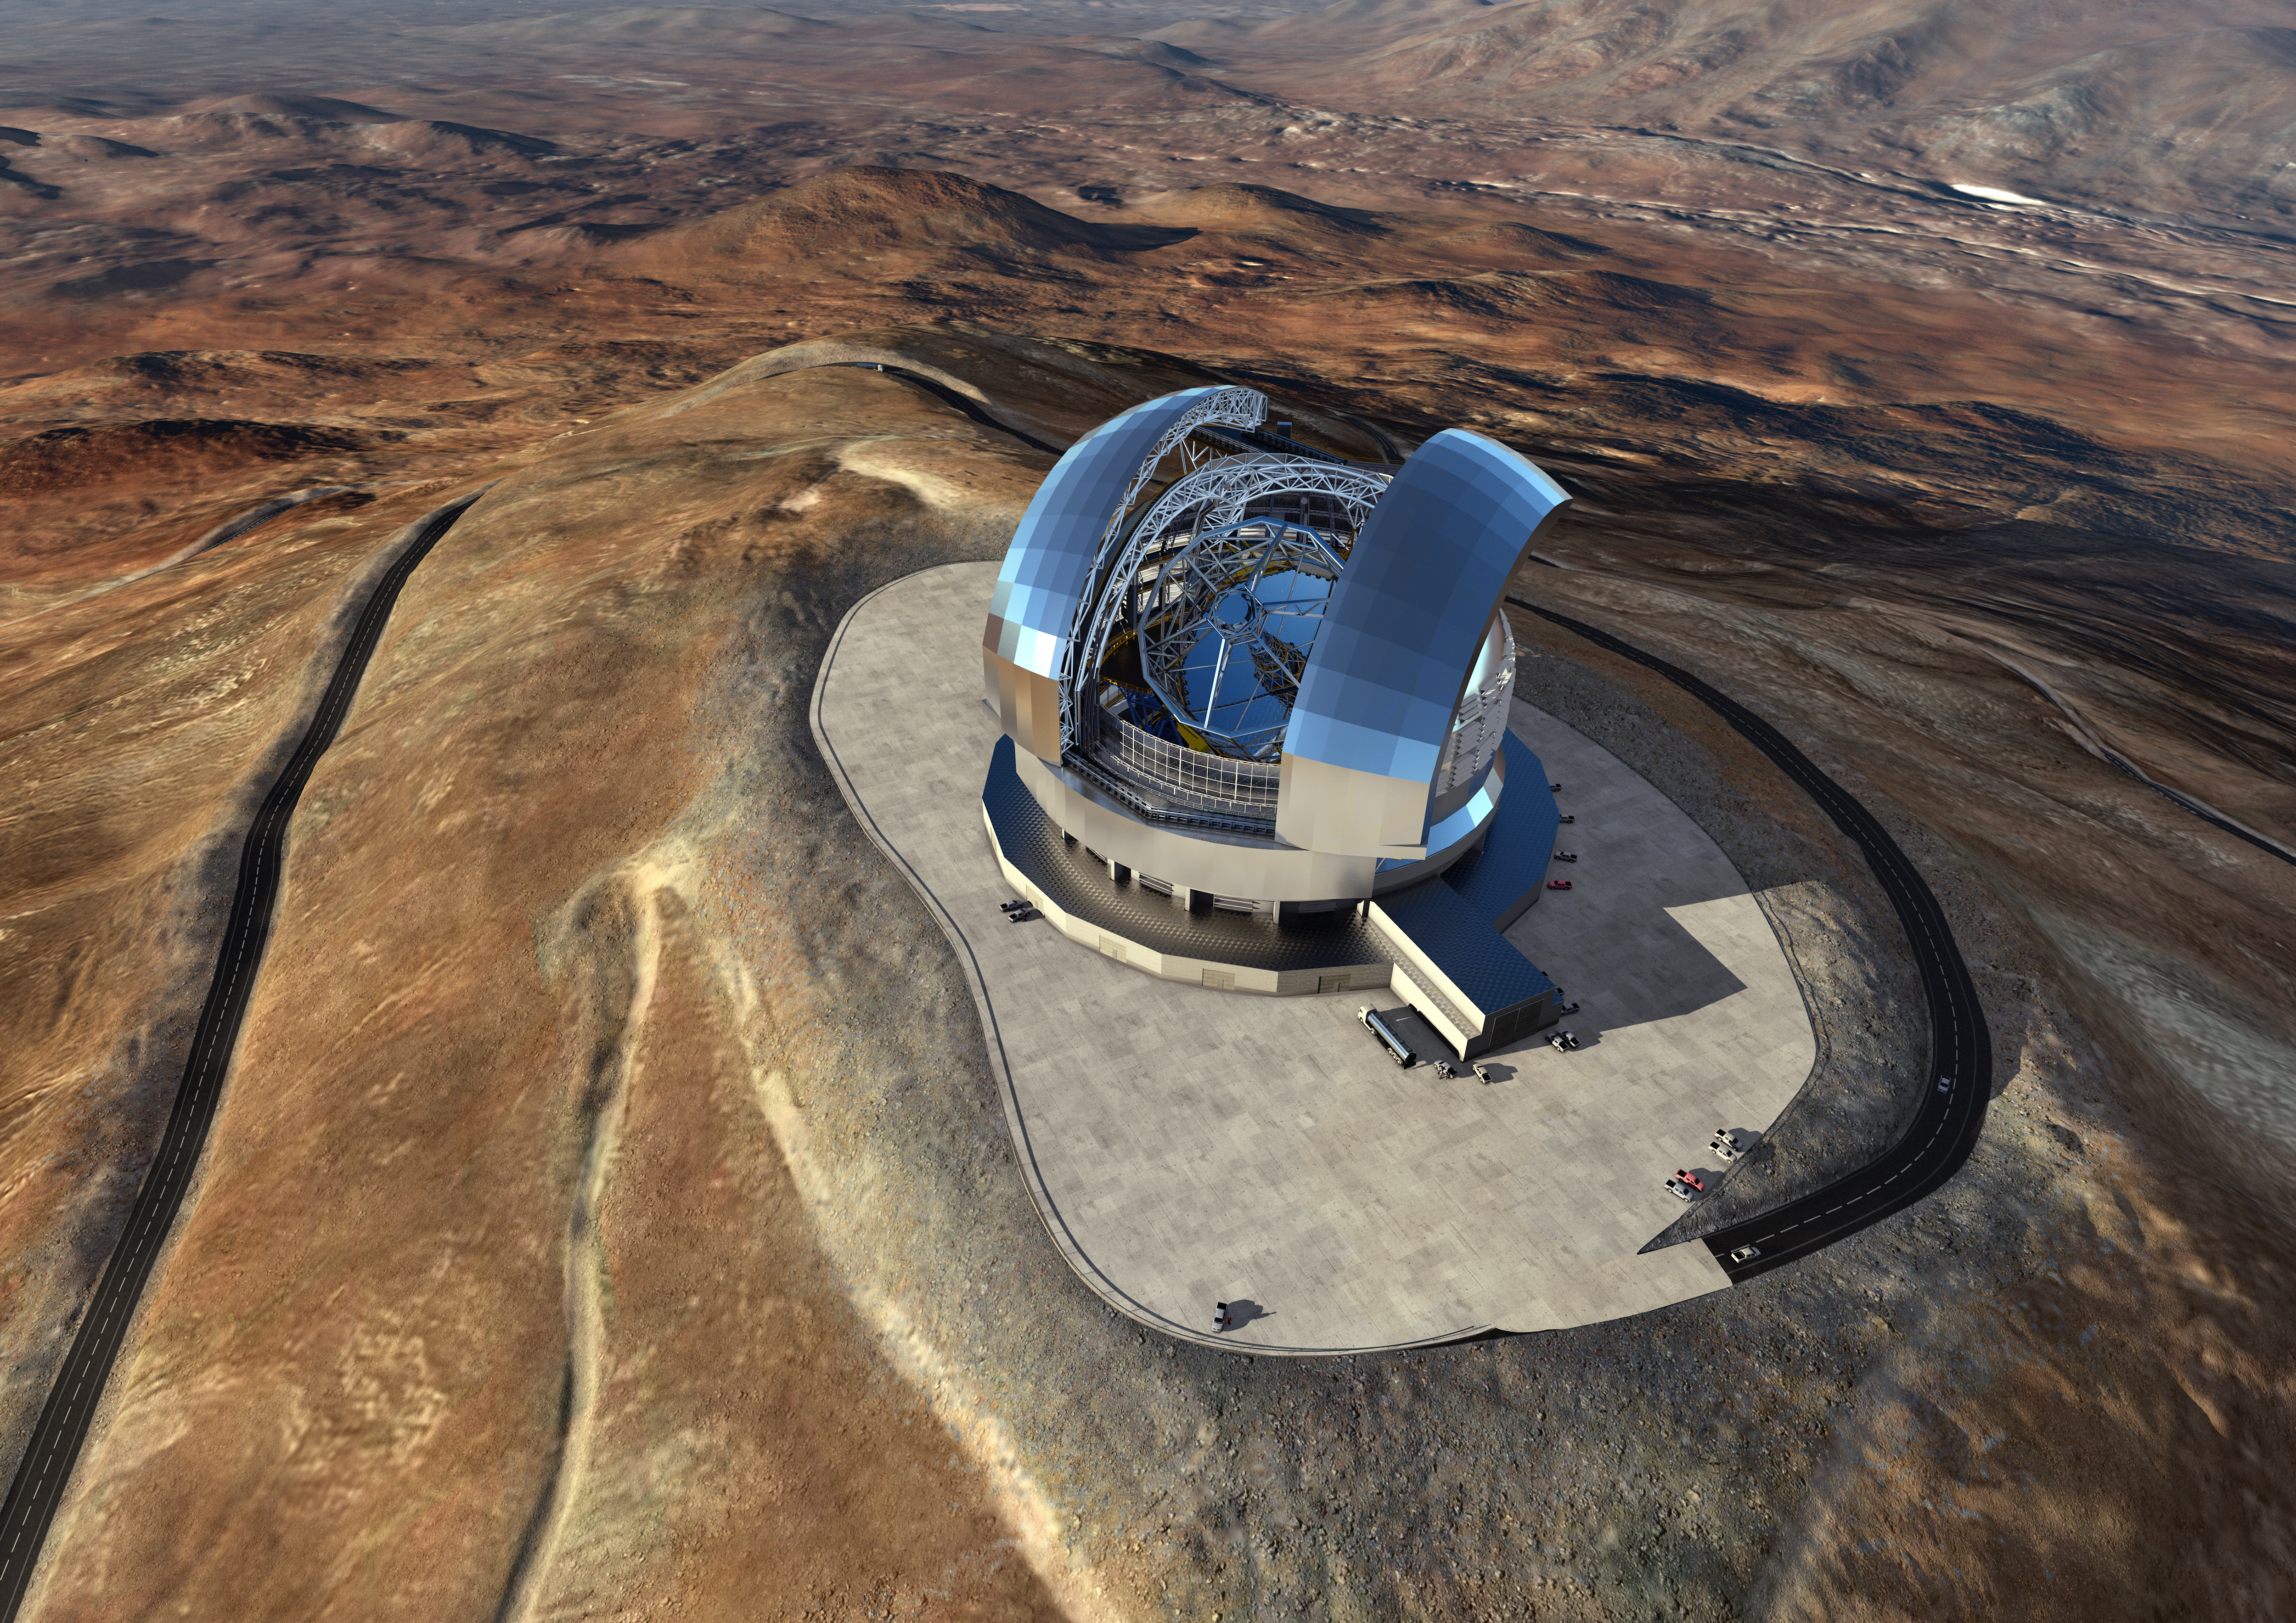

Artist's rendering of the Extremely Large Telescope

Artist's depiction of the Extremely Large Telescope (ELT) on Cerro Armazones in northern Chile.

At a ceremony in Garching bei München, Germany on 25 May 2016, ESO signed the contract with the ACe Consortium, consisting of Astaldi, Cimolai and the nominated sub-contractor EIE Group for the dome and telescope structure of the ELT. This was the largest contract ever awarded by ESO and the largest ever contract in ground-based astronomy. At this occasion the construction design of the E-ELT was unveiled.

This artist’s rendering of the ELT is based on the detailed construction design for the telescope.

Credit: ESO/L. Calçada/ACe Consortium